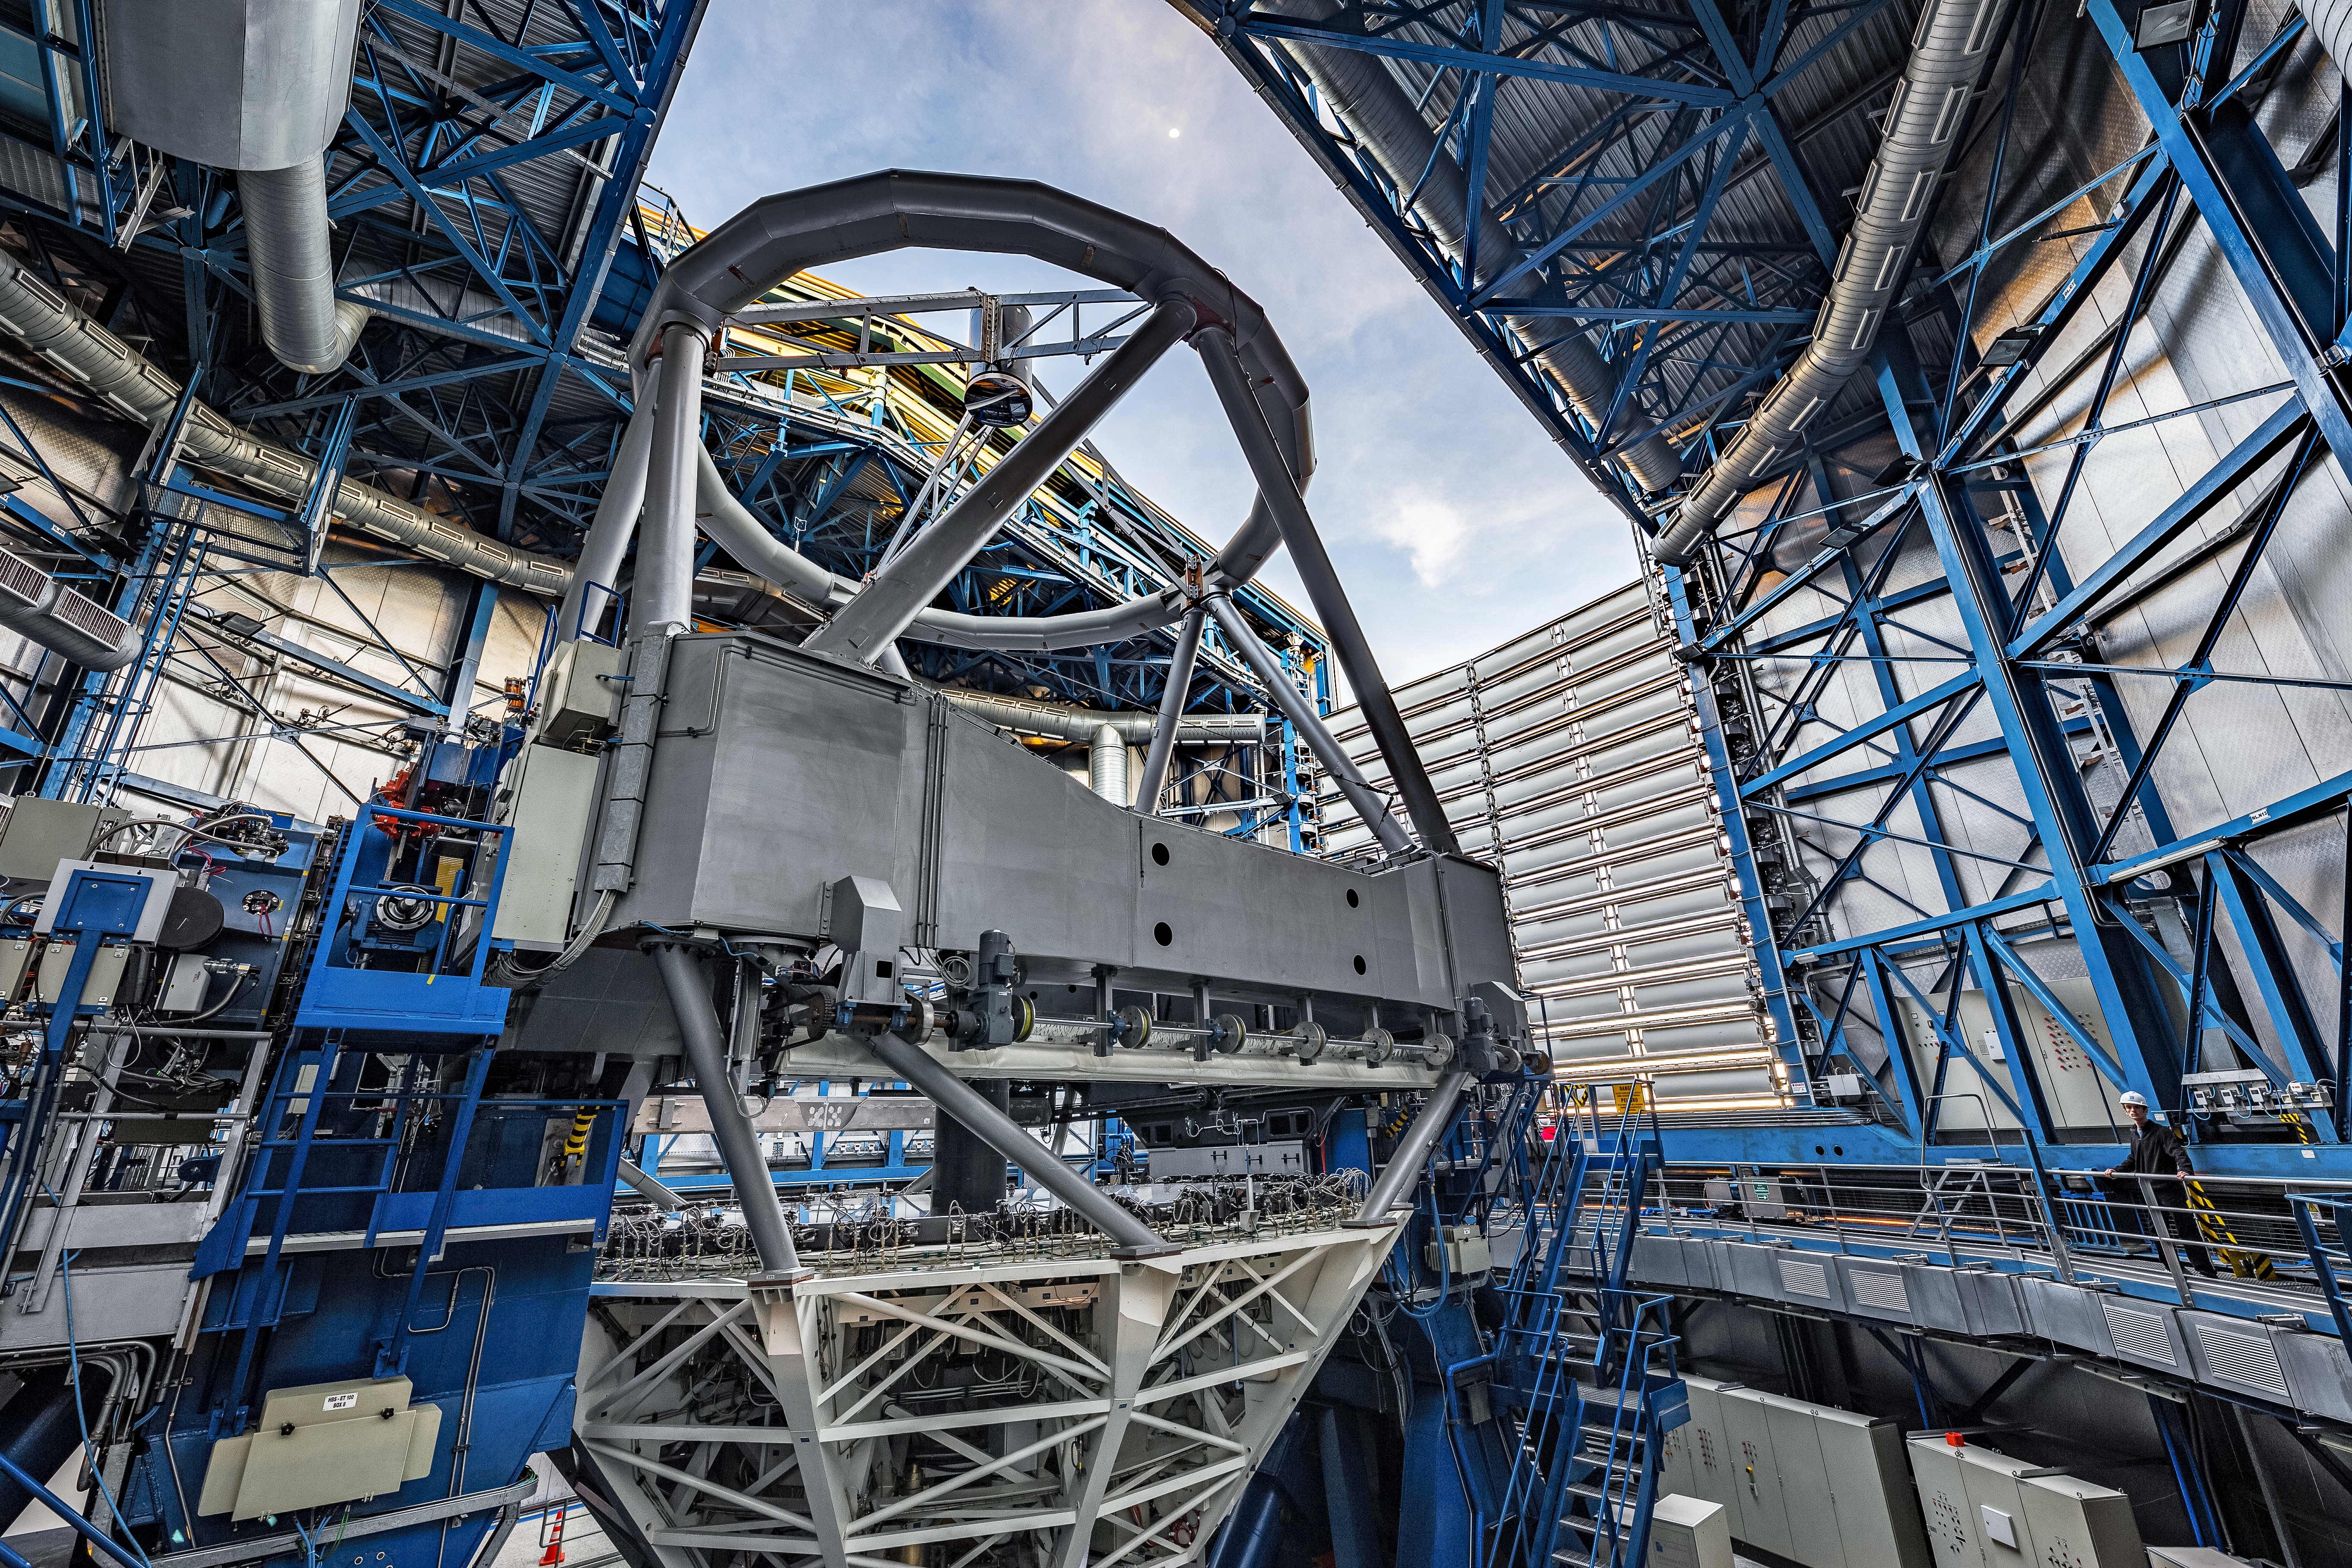

Inside the VLT

Inside one of the four-unit telescopes of the VLT. The telescope is one of the most optically advanced in the world and each of the four Unit Telescopes consists of main mirrors measuring 8.2 meters in diameter.

Credit: ESO/S. Goebel